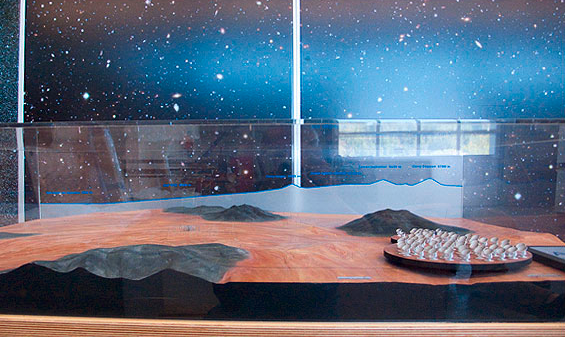

ALMA Chajnantor plateau model 05

ALMA Chajnantor plateau.

Shipping dimensions: 160cm x 117cm x 71cm, 240kg

Credit: ESO